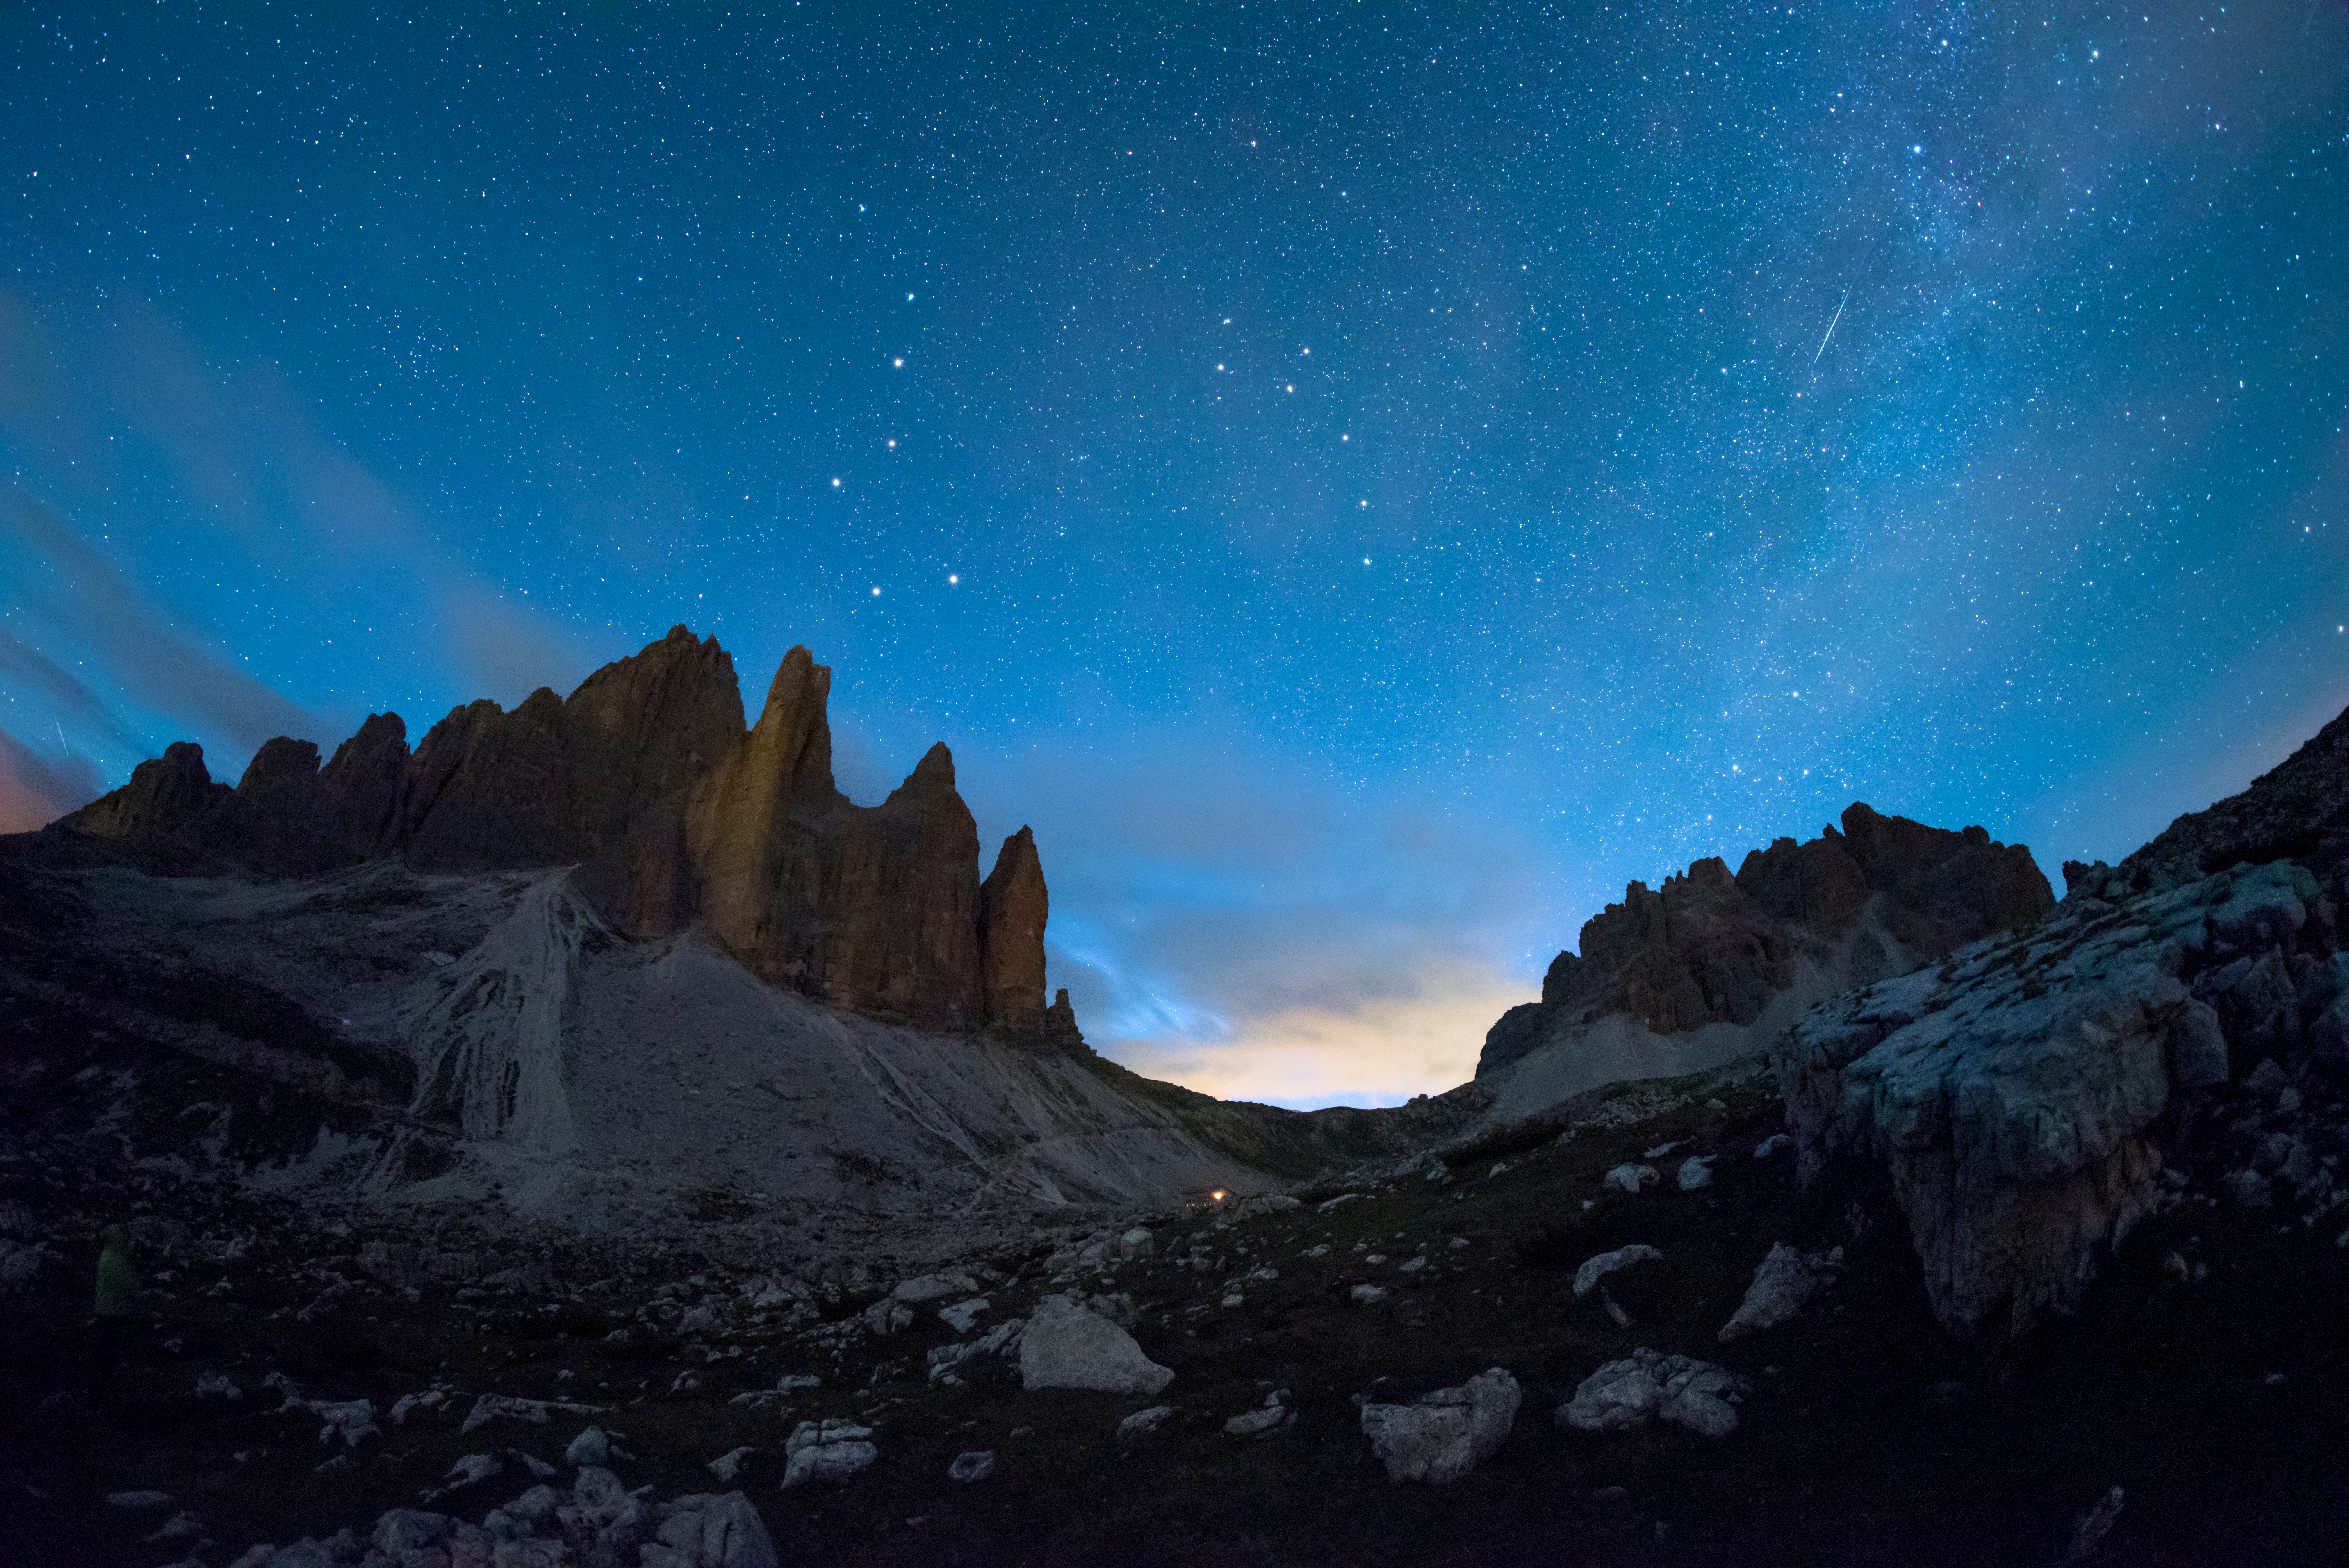

Big Dipper in Summer

Image title: Big Dipper in Summer
Author: Giorgia Hofer
Country: Italy

Ursa Minor, the Little Bear, is a constellation of the northern hemisphere, and it contains the northern celestial pole, in our current epoch marked by a bright star called Polaris or the Pole Star. For centuries Polaris has been used for navigation in the northern hemisphere, as it has been almost at the exact pole position for roughly 200 years. In the Middle Ages and antiquity, there was no pole star; the celestial north pole lay in a dark region and the Greeks considered the “Little She-Bear” as a companion of the “Great She-Bear”, which is more easily recognizable. The brightest stars of these constellations were alternatively also considered as chariots by the Greeks, as written in Aratus’s famous didactic poem from the 3rd century before the common era. The most famous asterism in Ursa Major, composed of seven stars, has different names across the (northern) world. While considered as a chariot by the Greeks, it is “The Northern Dipper” in China, and “The Seven Oxen” for the ancient Romans.

It was also the navigational purpose that led to the name The Great She-Bear, Ursa Major; for the Greeks, travelling towards the direction of the horizon above which Ursa Major appears meant moving towards the land of the bears (northern Europe). An animal is clearly recognizable when taking into account all the fainter stars in the vicinity of the seven bright ones. They considered it a female bear because Greek mythology connects this animal with the nymph Callisto, whose story describes the initiation rituals for women.

During the year the relative positions of Ursa Minor and the Big Dipper don’t change, but all stars appear to be moved in a circle around Polaris. This star pointing due north lies at the point where Earth’s rotational axis intersects the celestial sphere. The shift of constellations throughout the year is a globe-clock or a globe-calendar, used by ancient civilizations to measure the year, and to predict the changes of seasons. It helps to establish, for instance, the best time for sowing and sailing as winds change with the seasons.

Credit: Giorgia Hofer/IAU OAE